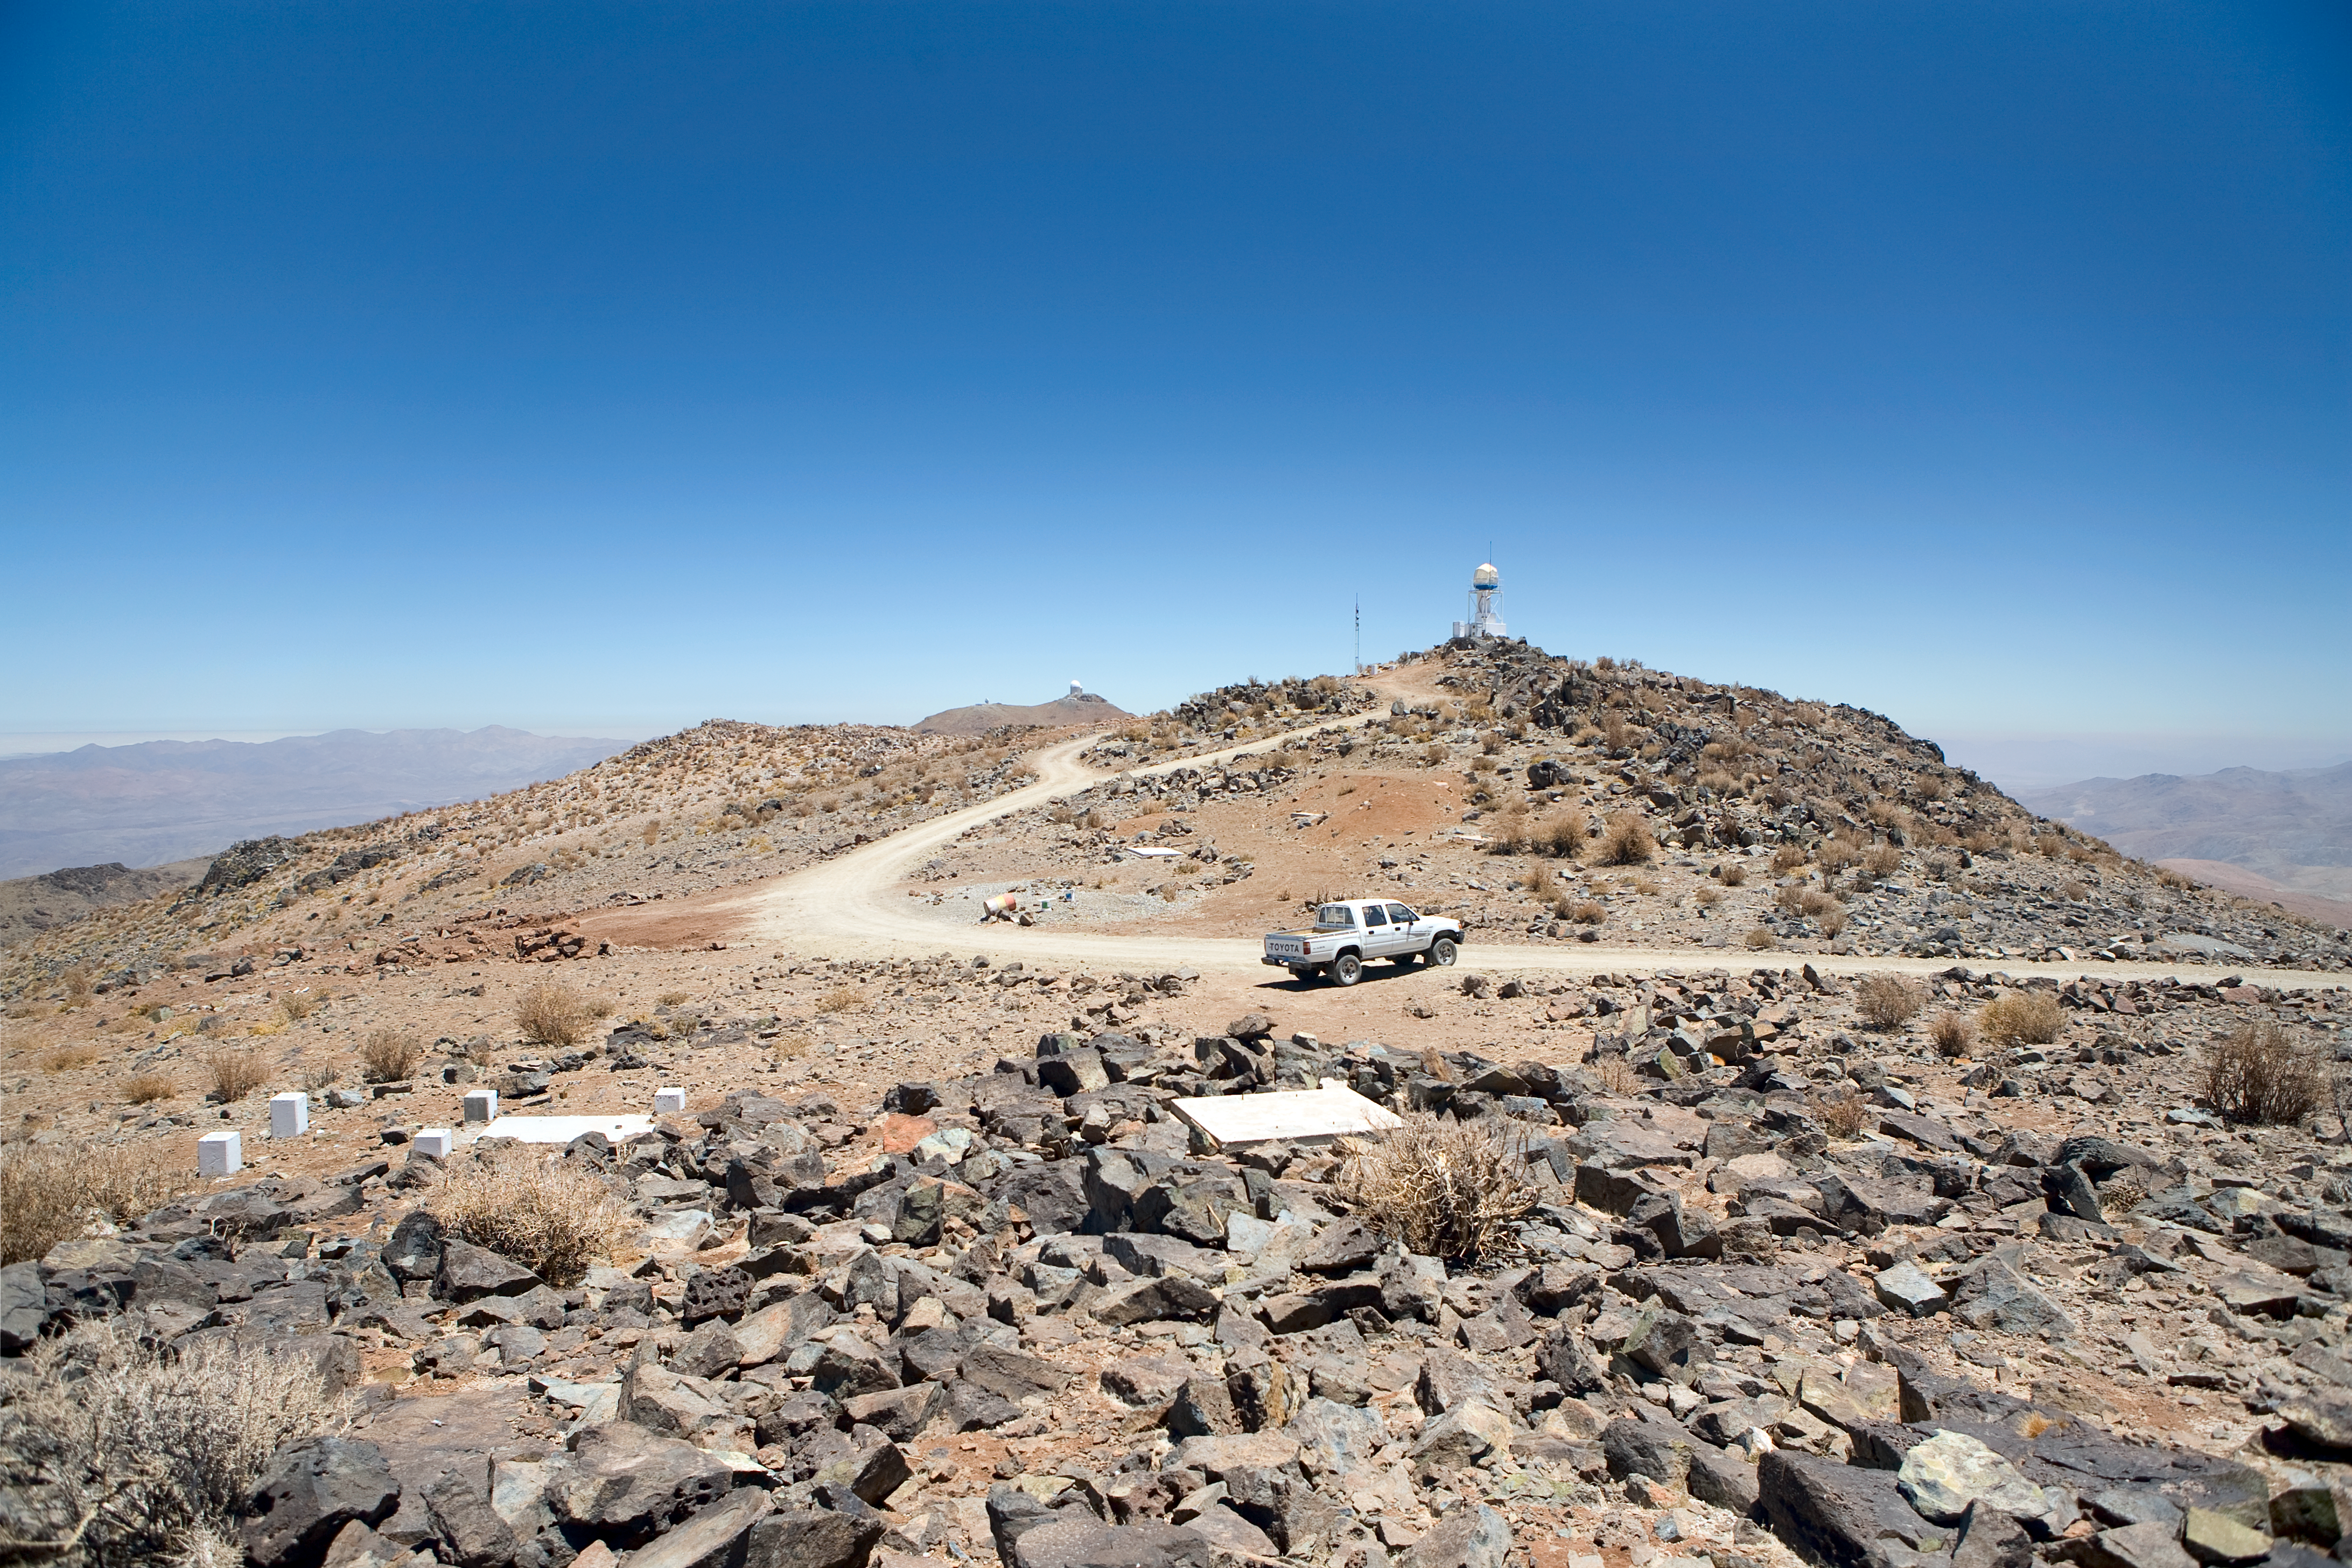

ELT site testing — Vizcachas / Chile

The Extremely Large Telescope (ELT) programme office has studied half a dozen potential sites for the future ELT observatory, which, with its 40-metre-class diameter, will be the world's biggest eye on the sky. Various aspects need to be considered in the site selection process. Parameters taken into account are not restricted to ‘sky quality’, but include more general scientific aspects, as well as parameters essential for construction and operations (e.g. accessibility, water and power supply, political stability etc.). The above picture shows site testing of Vizcachas, a site located in Chile, not very far from the ESO La Silla Observatory, home to the 3.6-metre telescope and its very successful exoplanet hunter HARPS. Vizcachas was on the ELT Site Selection Advisory Committee’s final short list for the recommended site.

Credit: ESO